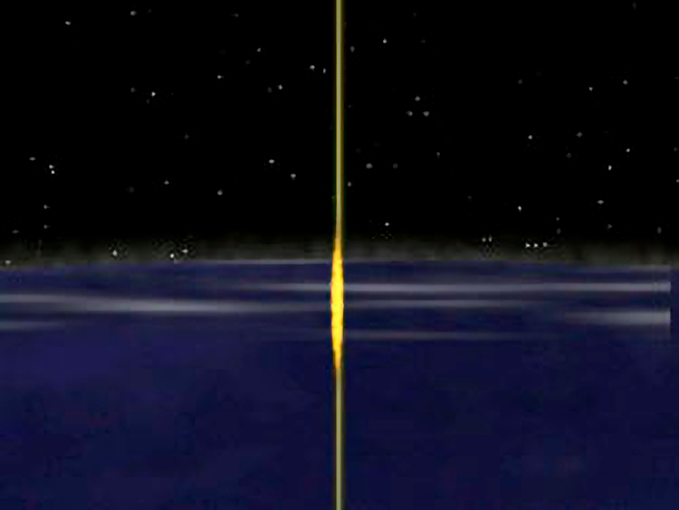

Background Information: Laser Guide Stars

At about 50 miles above the Earth’s surface, the yellow/orange laser light encounters a layer of sodium in the upper atmosphere and the light causes the molecules of sodium to glow as seen from the side. This artificial guide star allows continuous assessment of how the atmosphere is distorting starlight passing through the column of air that the telescope is observing through.

Credit: NOIRLab